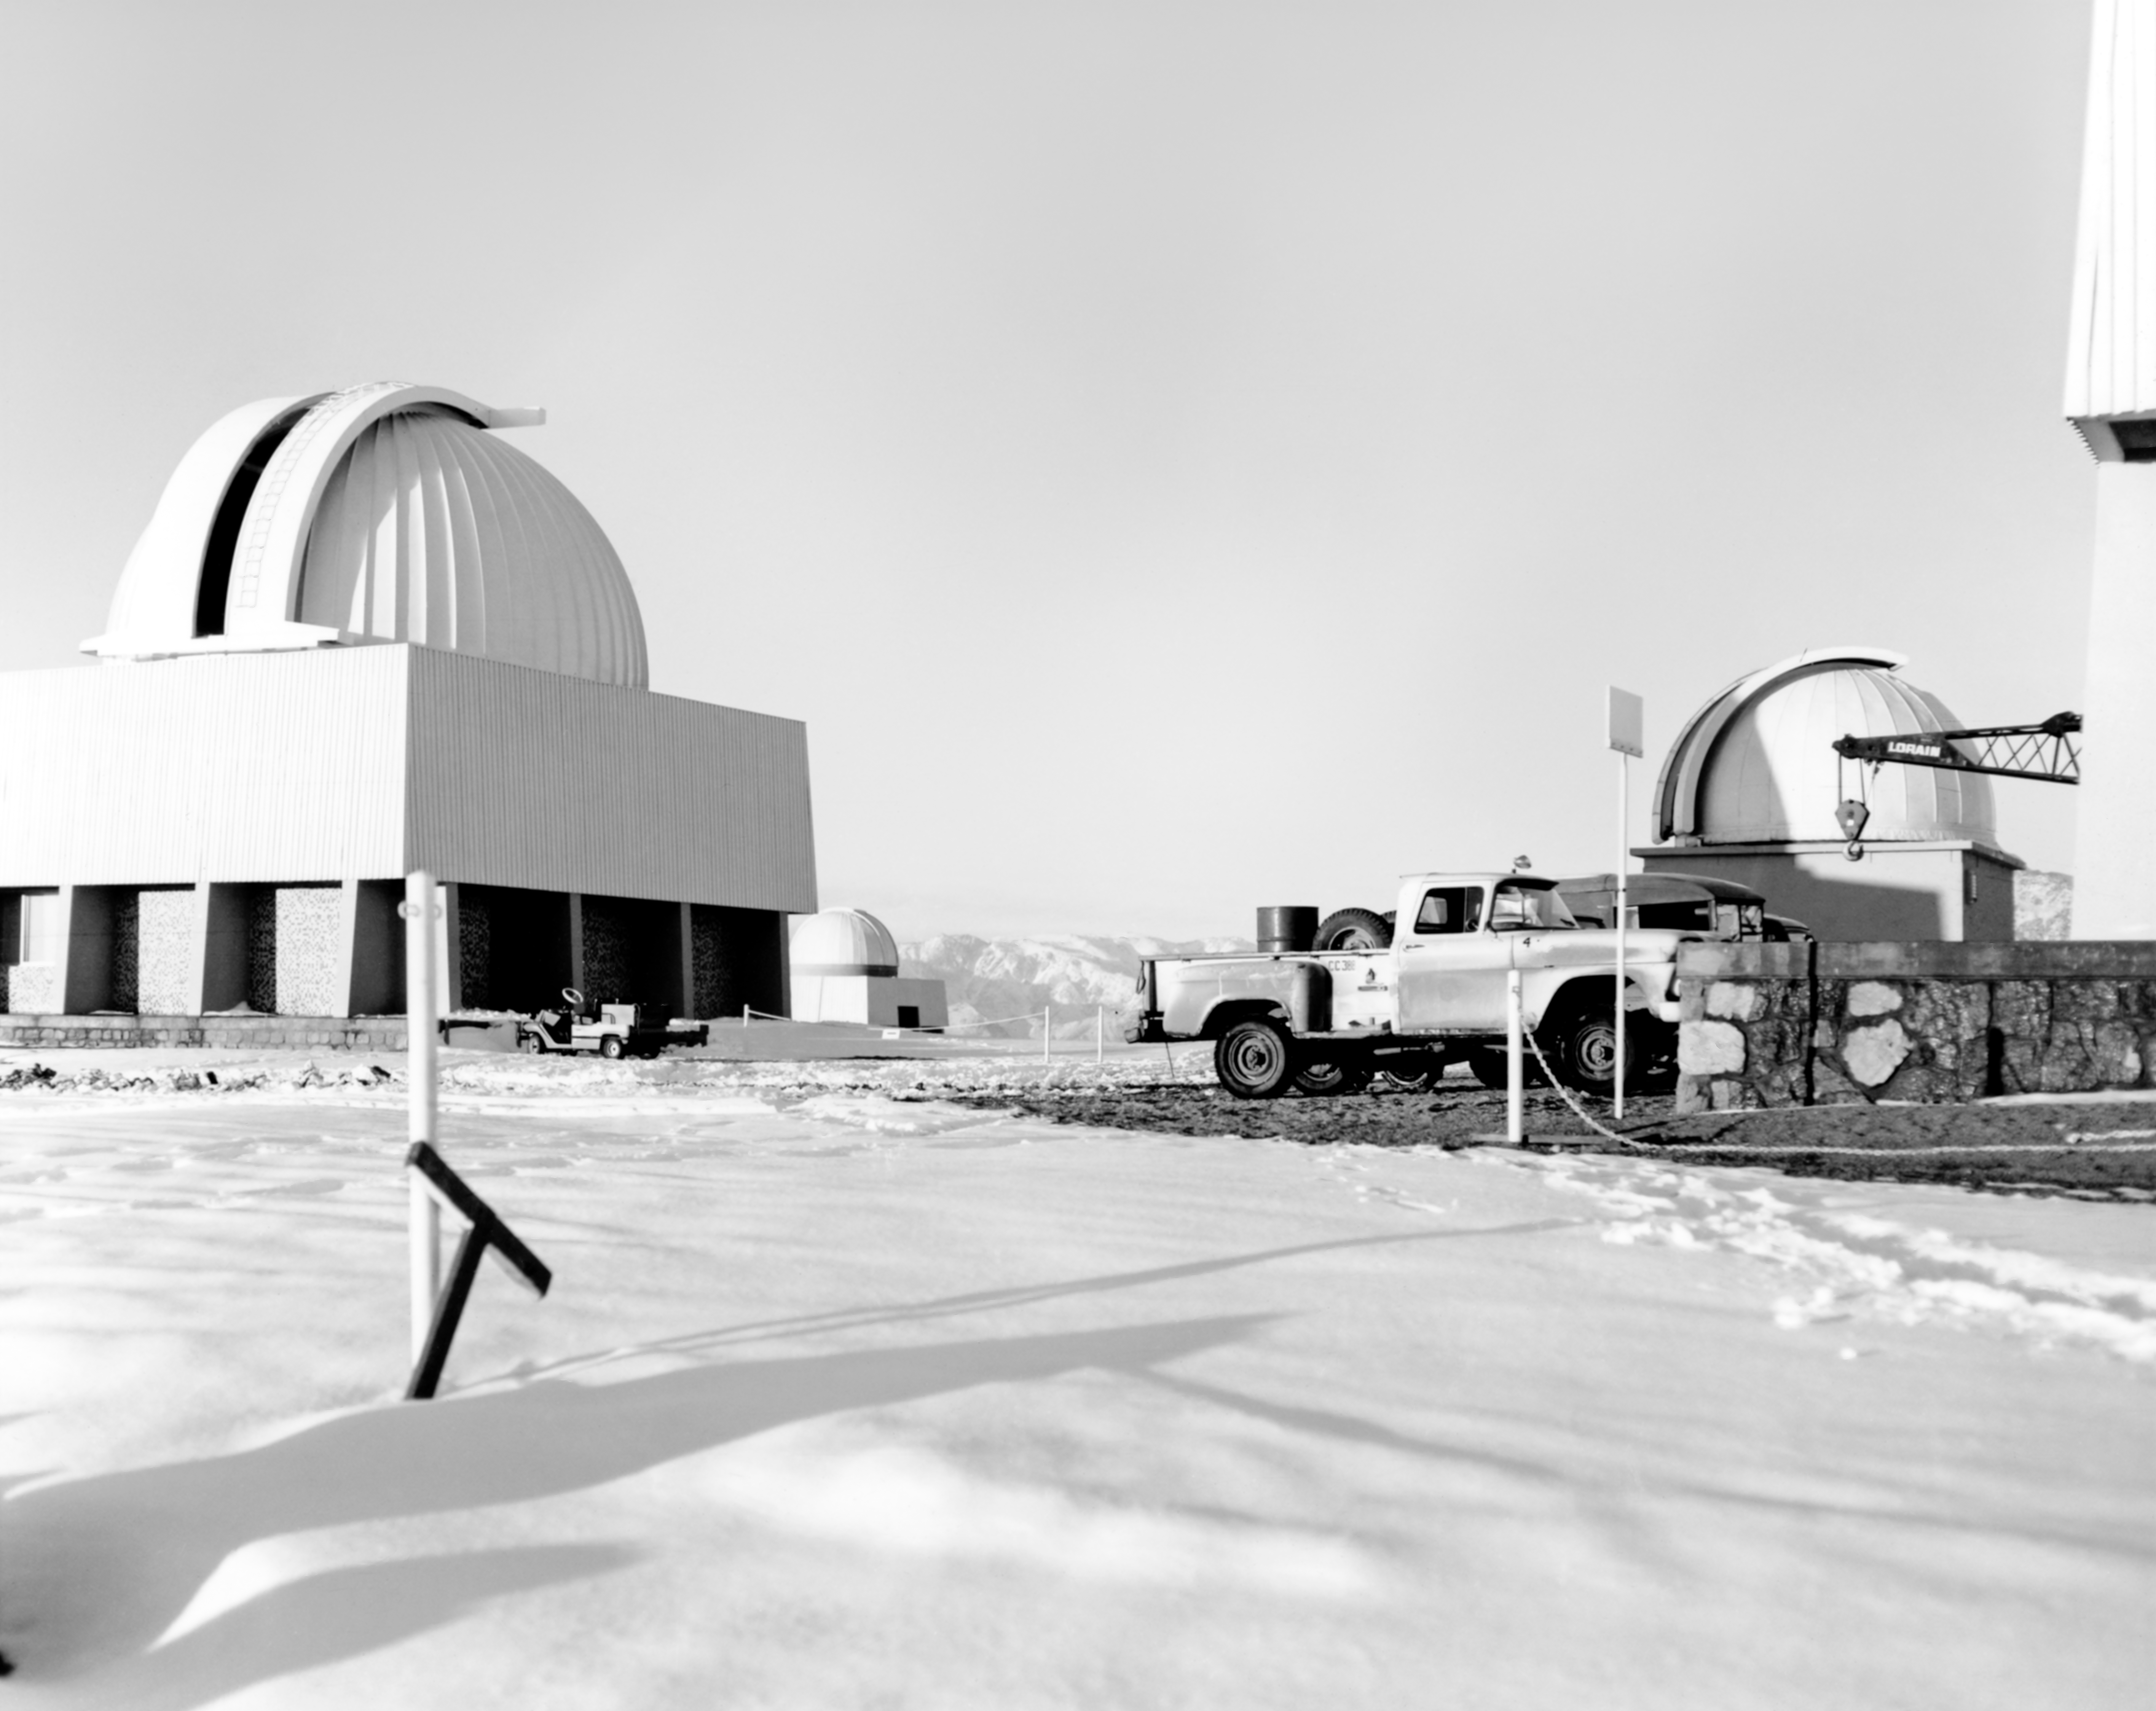

CTIO History - Snow on Cerro Tololo

A historical photo of snow on Cerro Tololo Inter-American Observatory in Chile, with the SMARTS 0.9-meter Telescope and Curtis Schmidt Telescope visible.

This image is part of NSF NOIRLab’s historical archives.

Credit: CTIO/NOIRLab/NSF/AURA/R. González